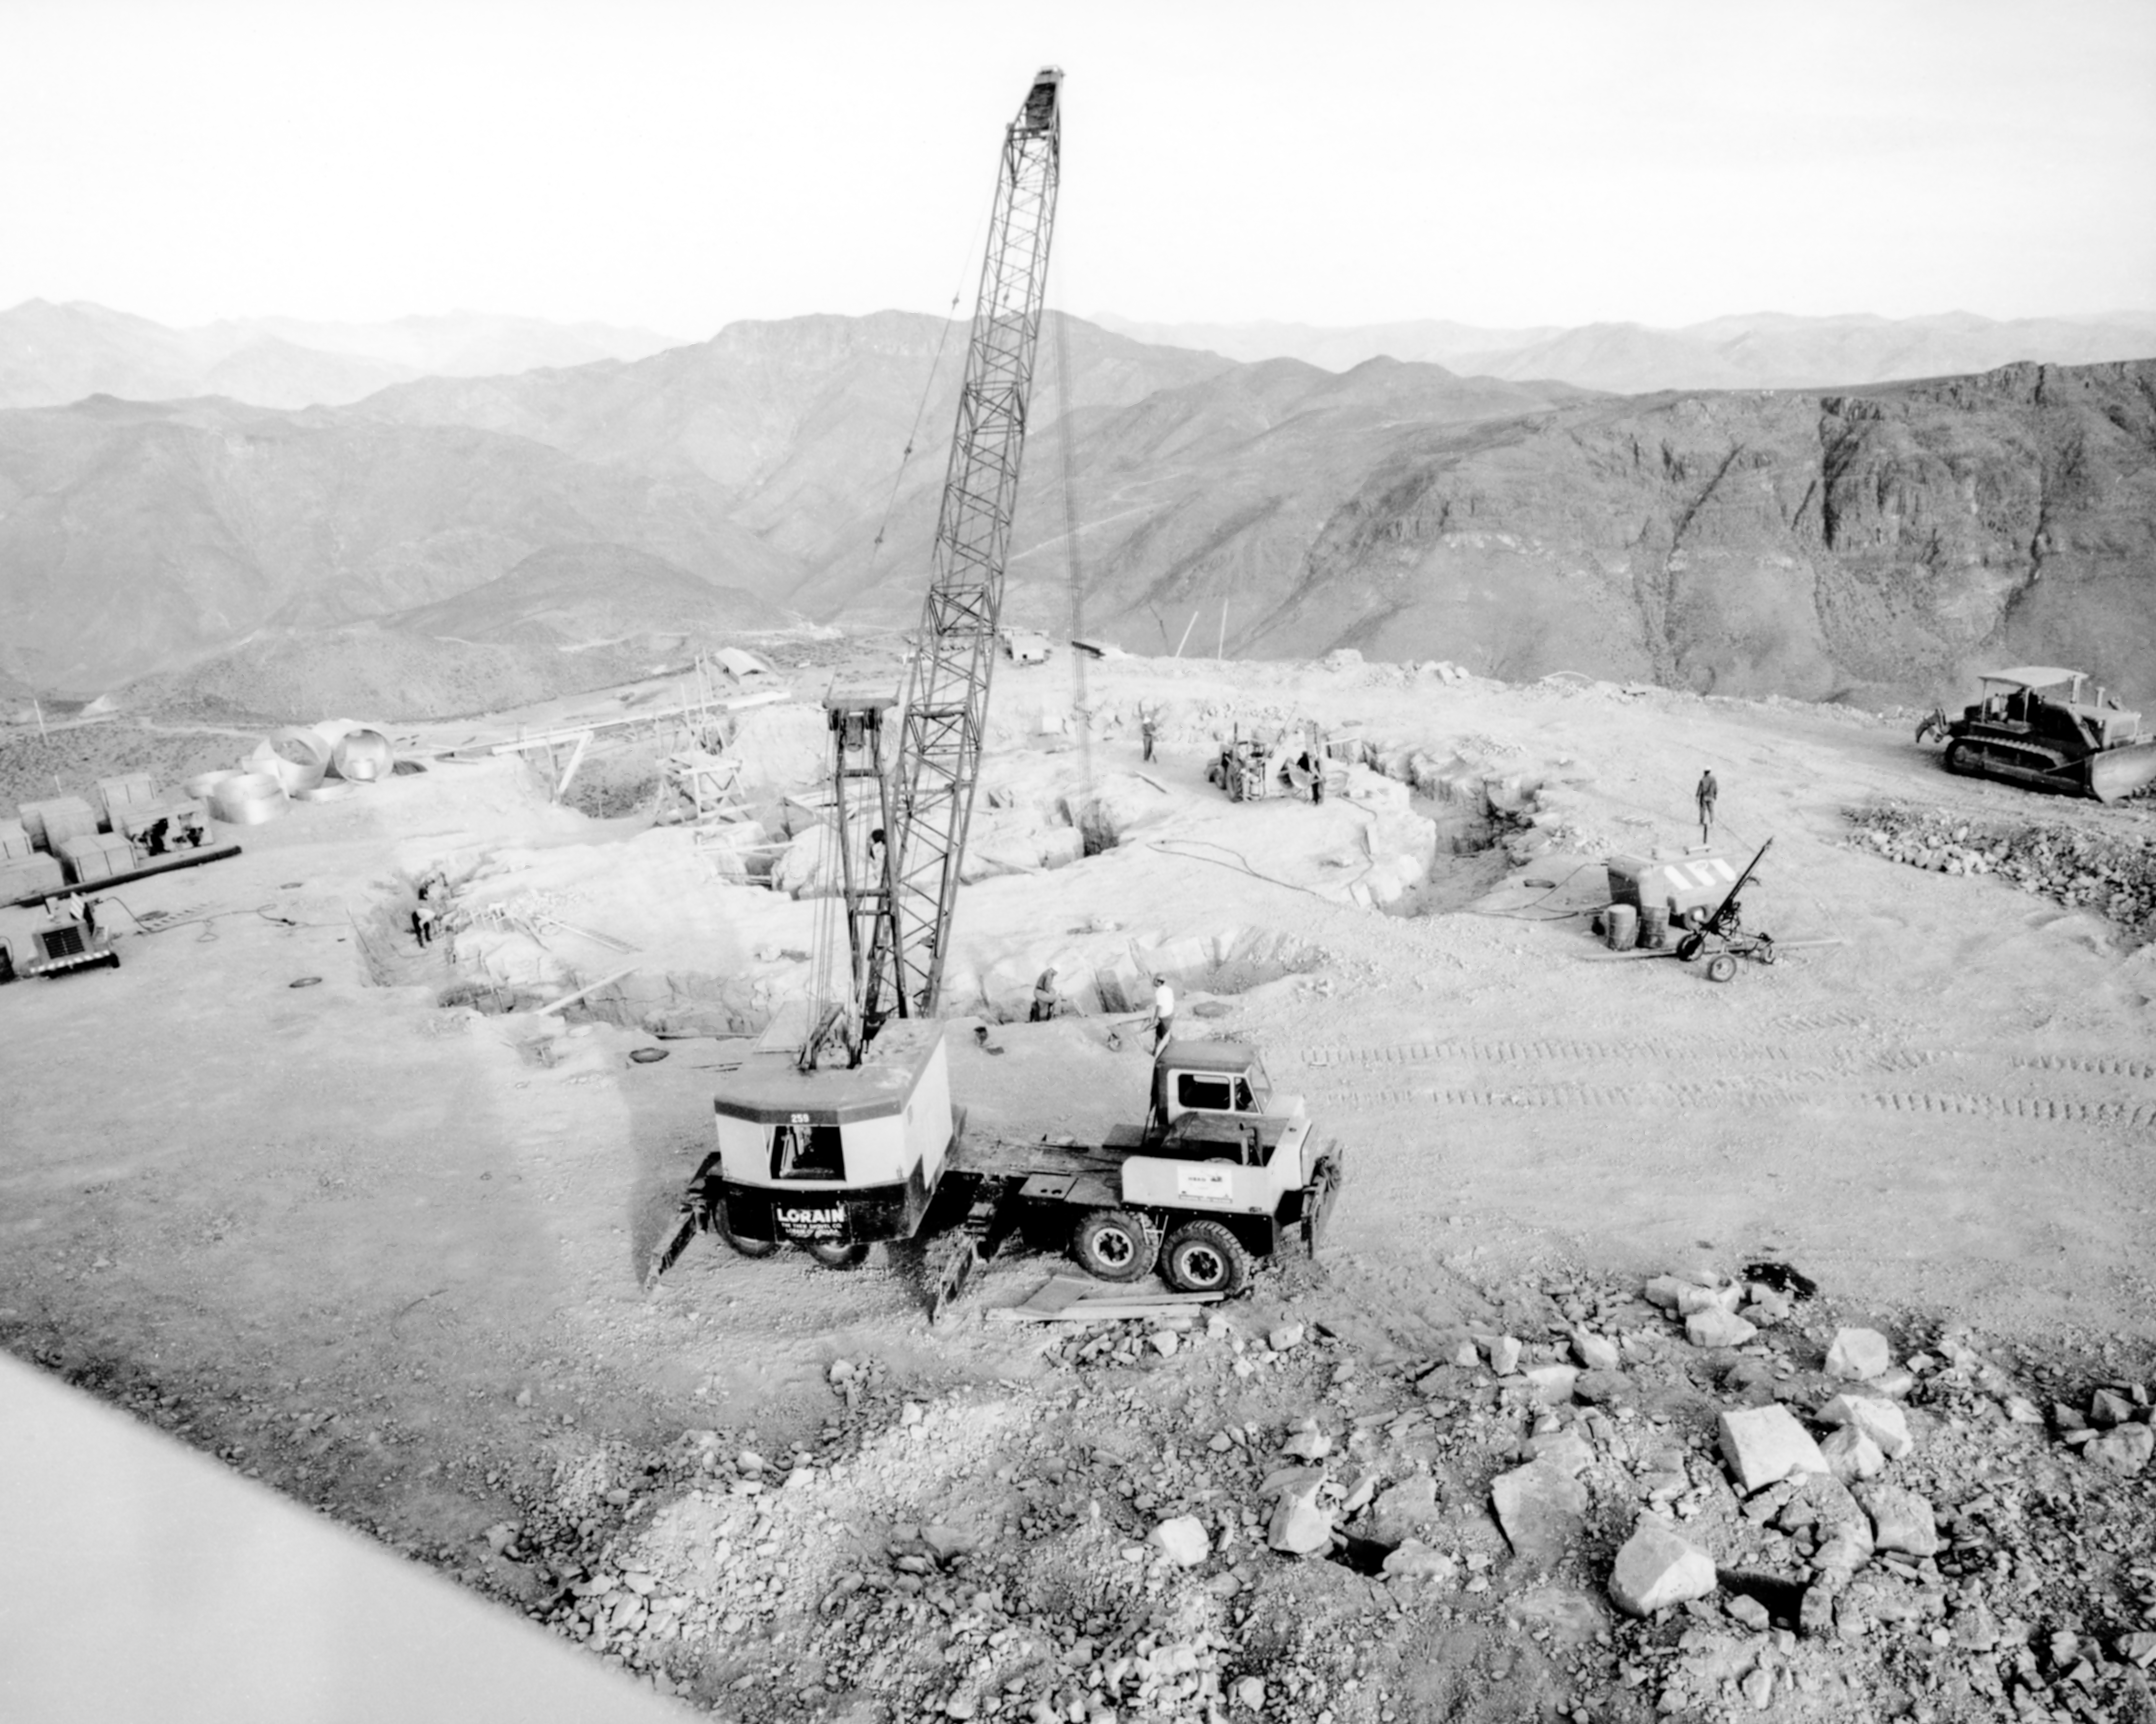

CTIO History - Construction on Víctor M. Blanco 4-meter Telescope

A historical photo of the construction of the Víctor M. Blanco 4-meter Telescope at Cerro Tololo Inter-American Observatory (CTIO), a Program of NSF NOIRLab, in Chile.

This image is part of NSF NOIRLab’s historical archives.

Credit: CTIO/NOIRLab/NSF/AURA/R. González